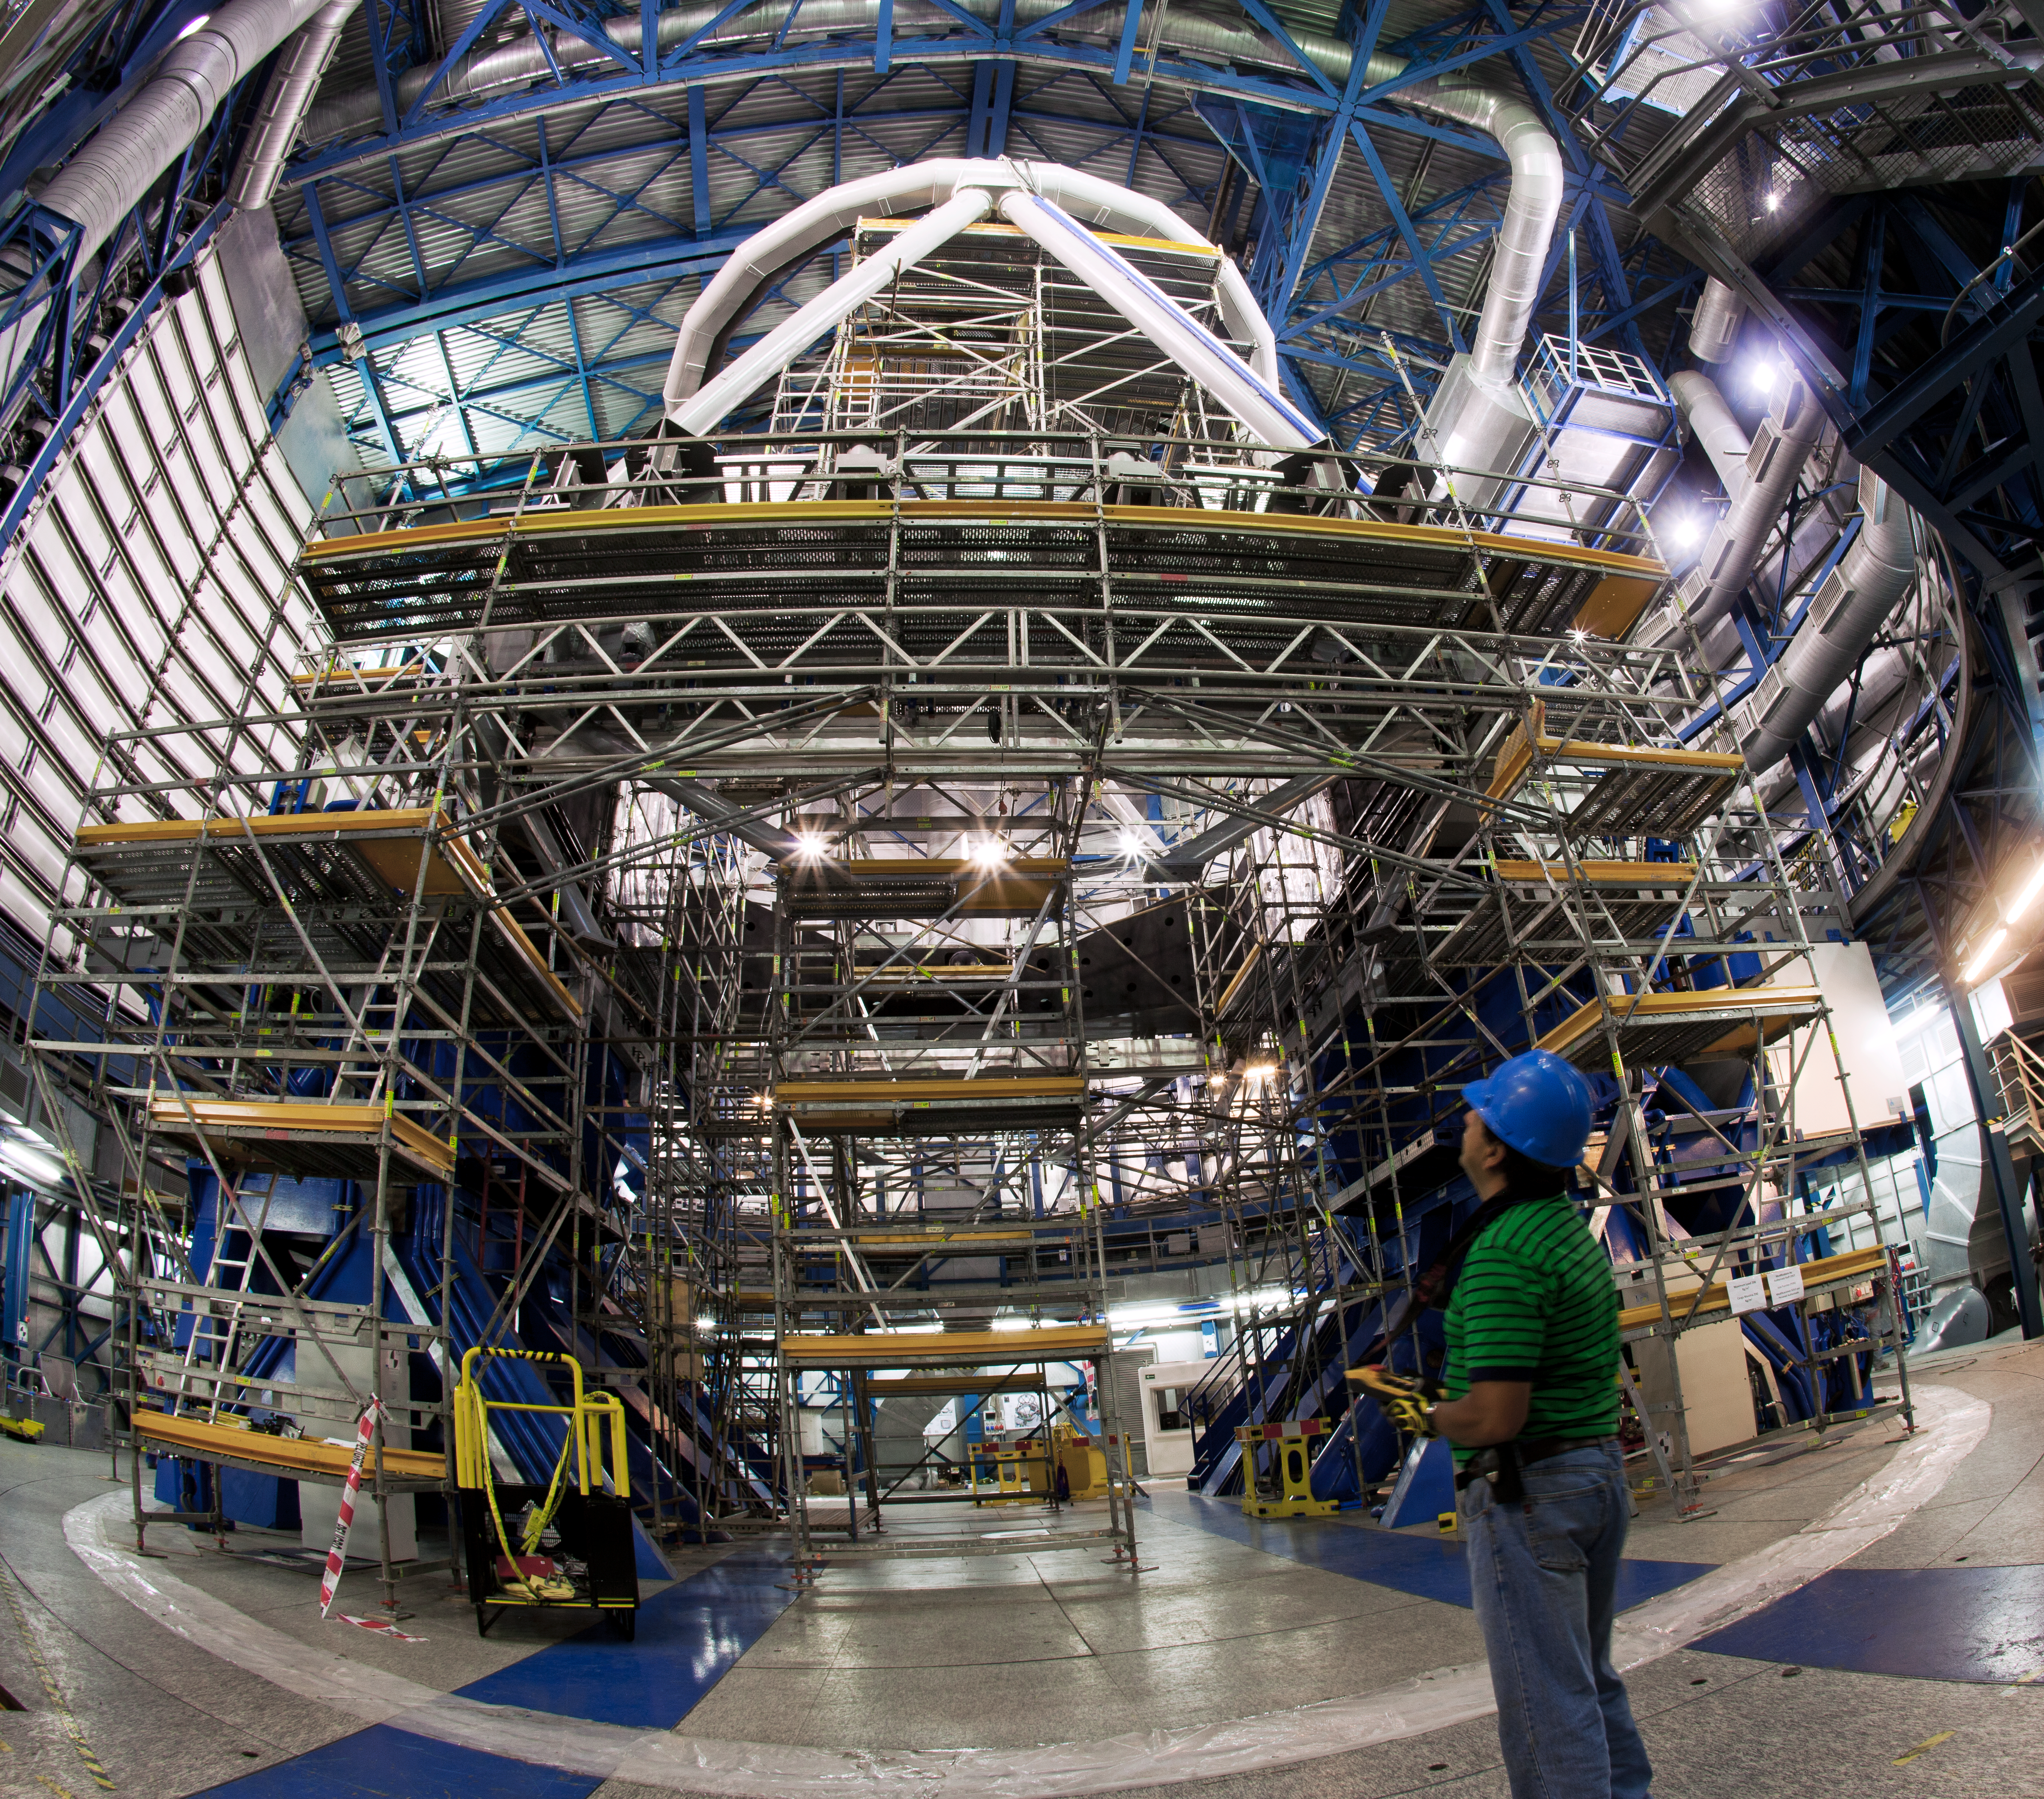

Getting the VLT ready for even sharper images

This 360 degree panorama shows one of ESO’s Very Large Telescope (VLT) Unit Telescopes (UT4) whilst it was recently briefly held prisoner by ESO’s engineers. It was surrounded by a temporary cage of scaffolding as part of the preparations for the new Adaptive Optics Facility (AOF). This project will convert UT4 into a fully adaptive telescope. The AOF will correct for the blurring effects of the Earth’s atmosphere and will allow much sharper images to be achieved with the HAWK-I and MUSE instruments.

Many new components are being added to UT4 as part of the AOF. Among these is the deformable secondary mirror (DSM): a thin-shell mirror, 1.1 metres in diameter, but just 2 millimetres thick. This mirror is thin enough to be easily deformed by more than a thousand actuators, up to a thousand times per second in order to counteract the atmosphere’s distortions. The DSM is the largest adaptive mirror manufactured to date (ann12015). Another vital element is the four Laser Guide Star Facility (4LGSF) — four special telescopes that fire laser beams high into the atmosphere to create artificial stars [1] (ann12012). Finally, the GRAAL and GALACSI adaptive optics modules will be responsible for analysing the light coming back from the laser guide stars.

This picture shows an ESO engineer supervising the work performed on UT4. To allow full access to the telescope, the cell of the primary mirror has been temporarily removed. Cables and pipes have also been removed and new ones have been installed. Mounting brackets have been added in preparation for the installation of the 4LGSF electronic cabinets and launch telescopes.

Credit: ESO/G. Blanchard